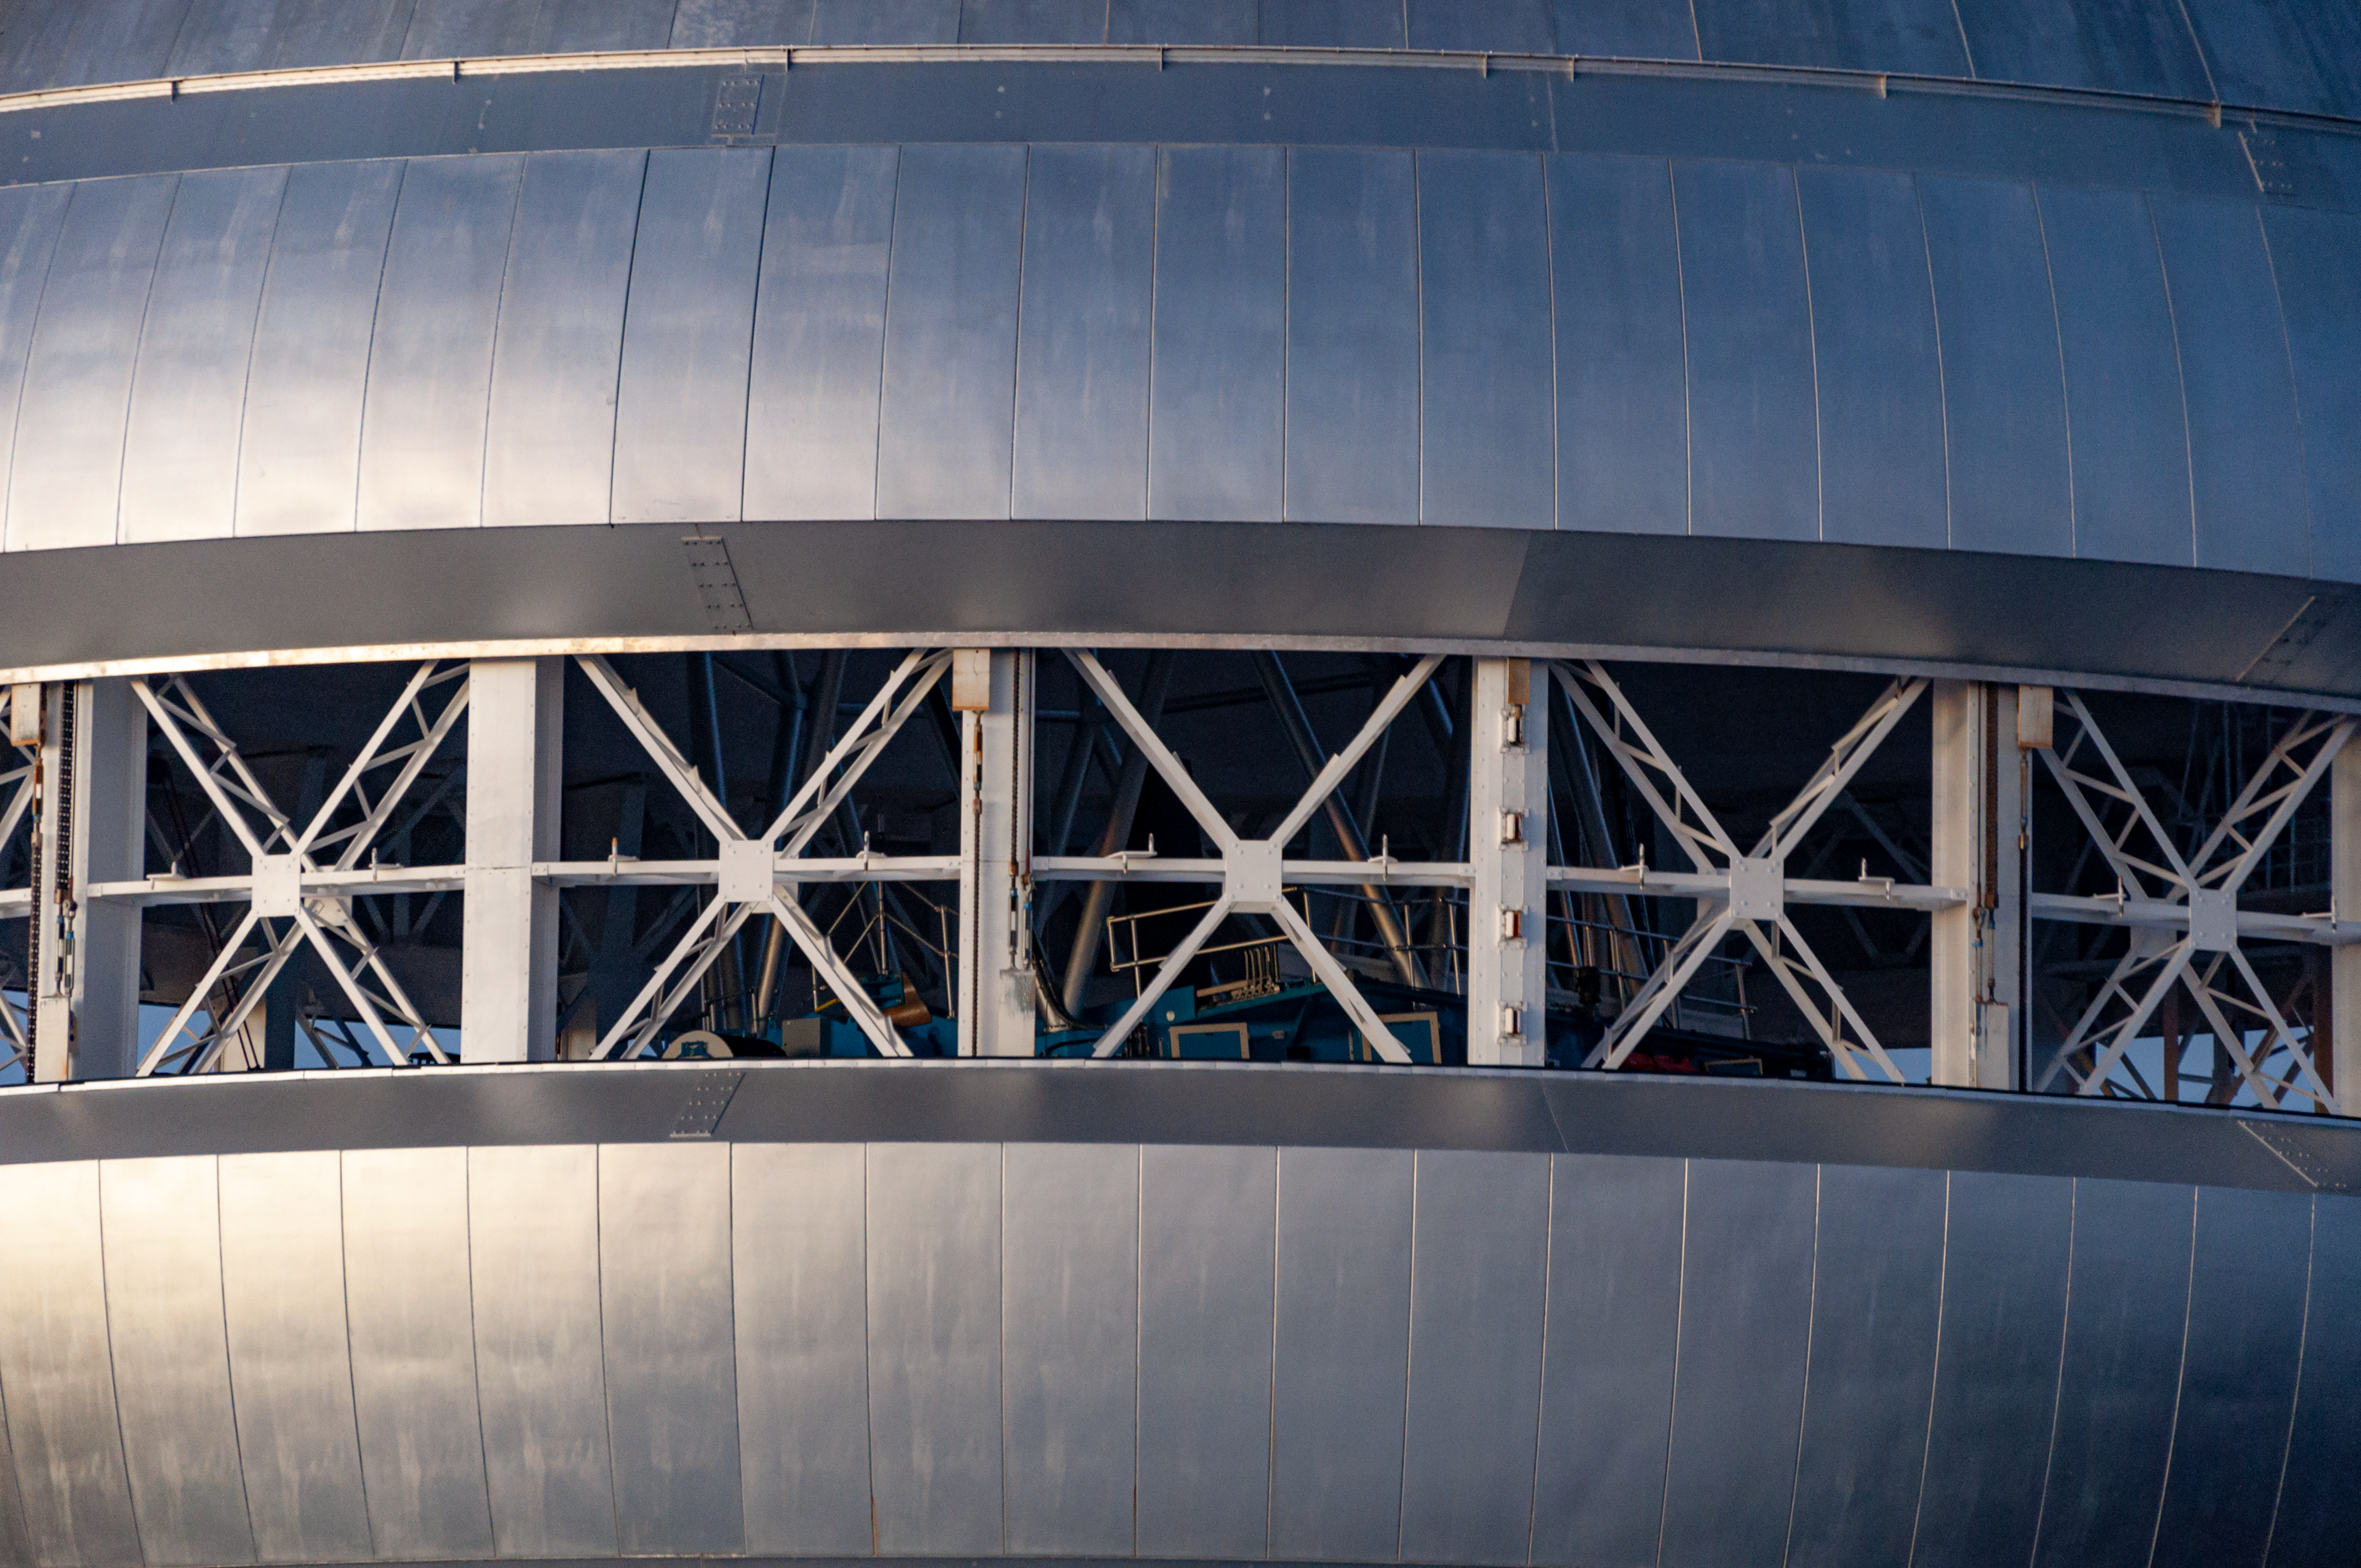

Vent gates halfway open

Closeup view of the Gemini North vent gates. The vent gates are about halfway open, and the Gemini North telescope is visible within.

Credit: International Gemini Observatory/NSF NOIRLab/AURA/J. Pollard